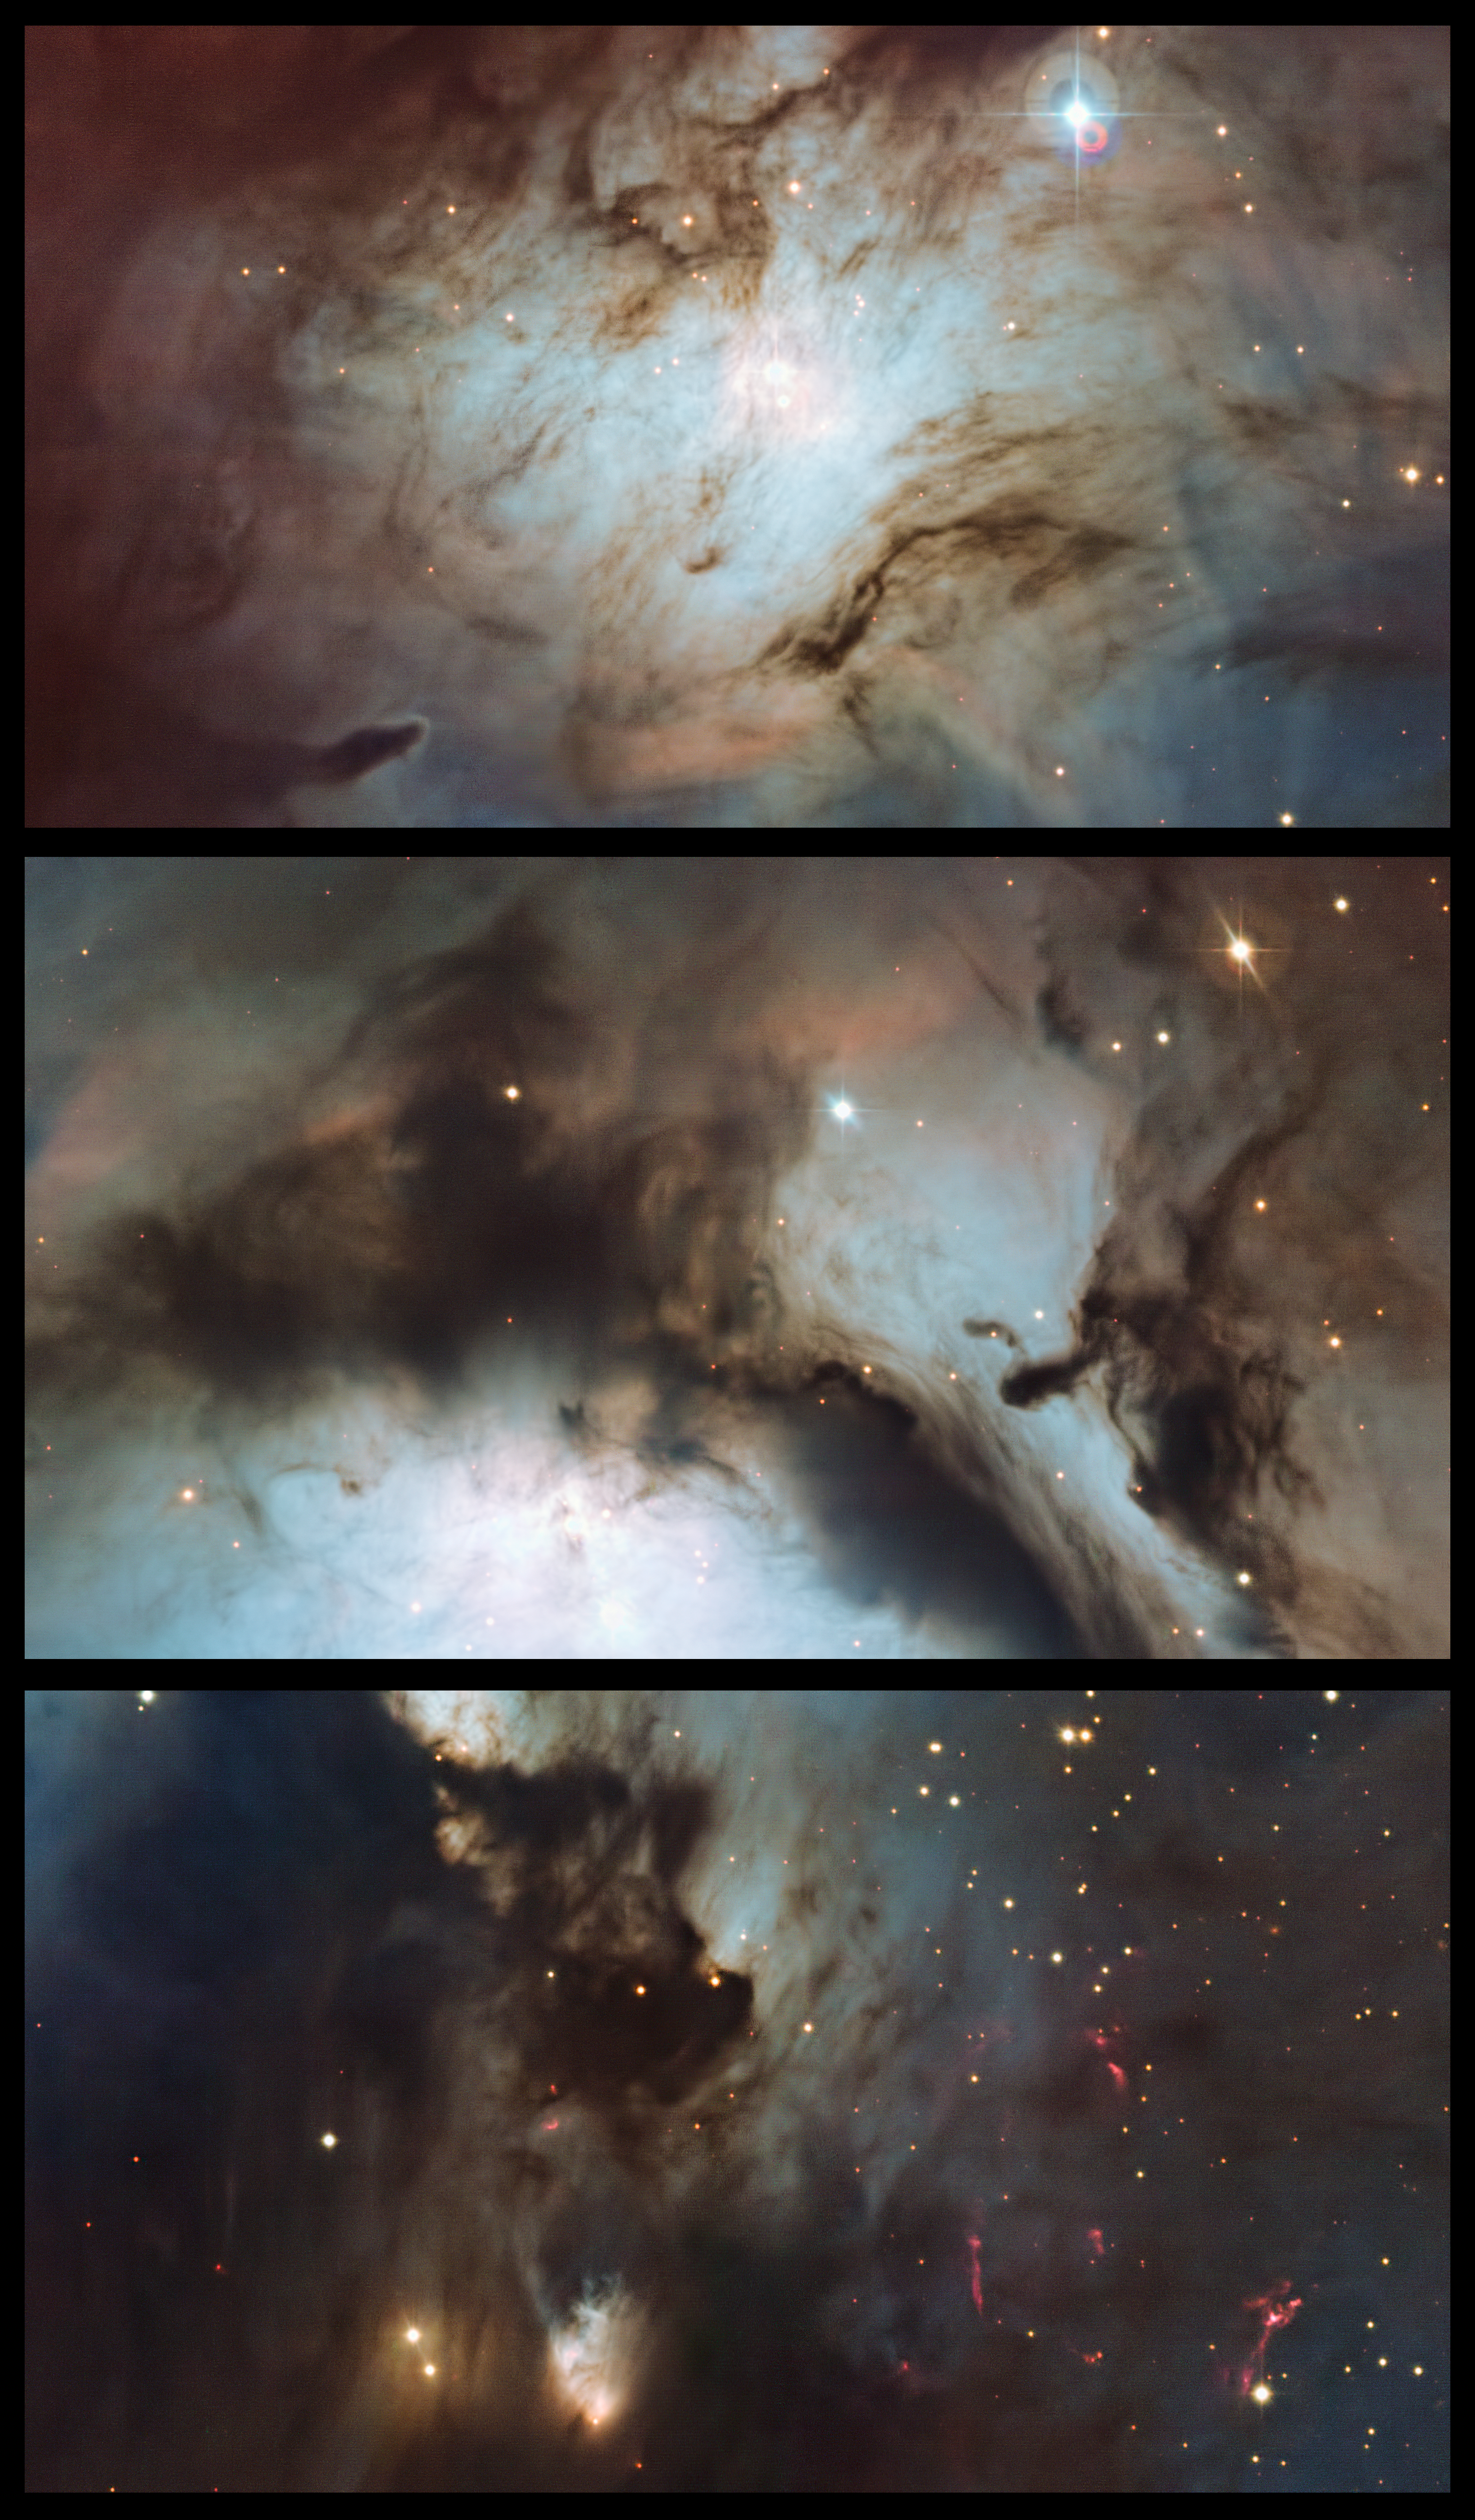

Highlights of Messier 78: a reflection nebula in Orion

This panel highlights three regions from a new image of the reflection nebula Messier 78 that was captured using the Wide Field Imager camera on the MPG/ESO 2.2-metre telescope at the La Silla Observatory, Chile. The upper panel covers the most northerly part of the nebula and reveals the illuminating star at its heart and many complex dust structures. The central panel highlights the rich textures of the dust clouds around the central part of Messier 78. The lower panel shows the peculiar, highly variable, McNeil’s Nebula as well as many strange pink features created by jets from newborn stars.

Credit: ESO and Igor Chekalin